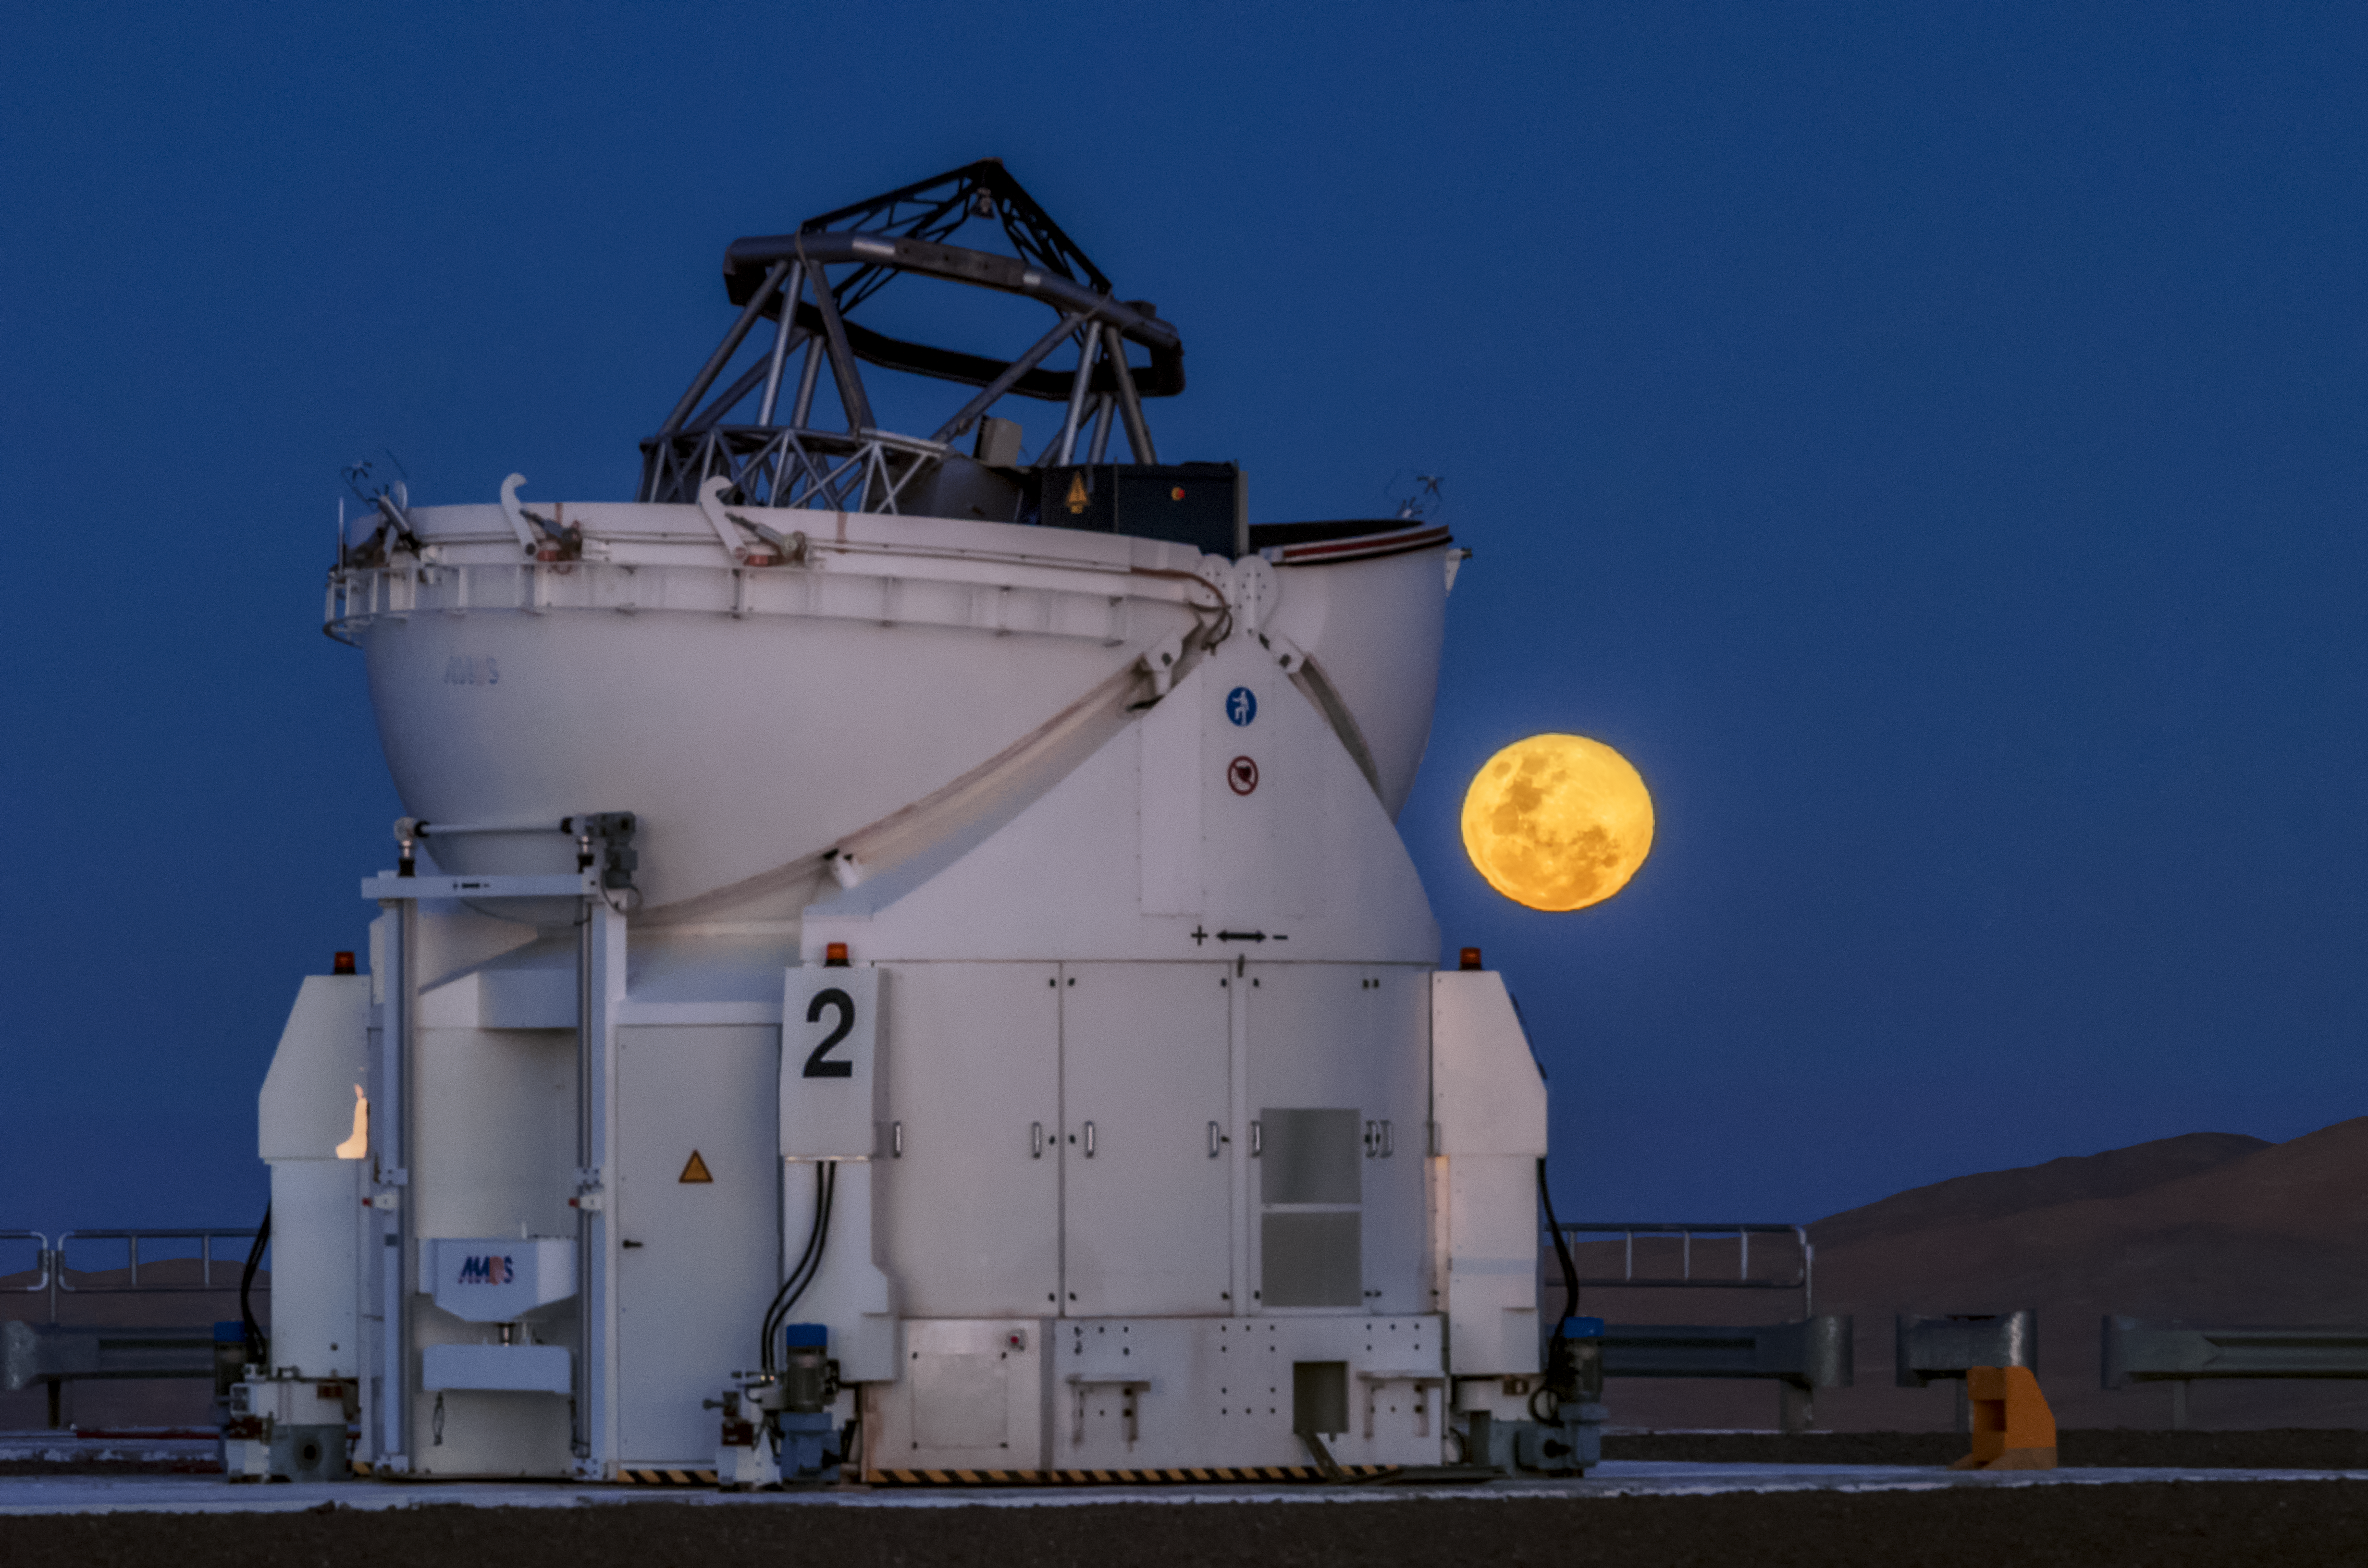

The Auxiliary Telescope and the Moon

Almost like a sunflower, this Auxiliary Telescope at the Paranal Observatory opens its eye the moment the Moon is rising above the horizon.

Credit: G. Brammer/ESO